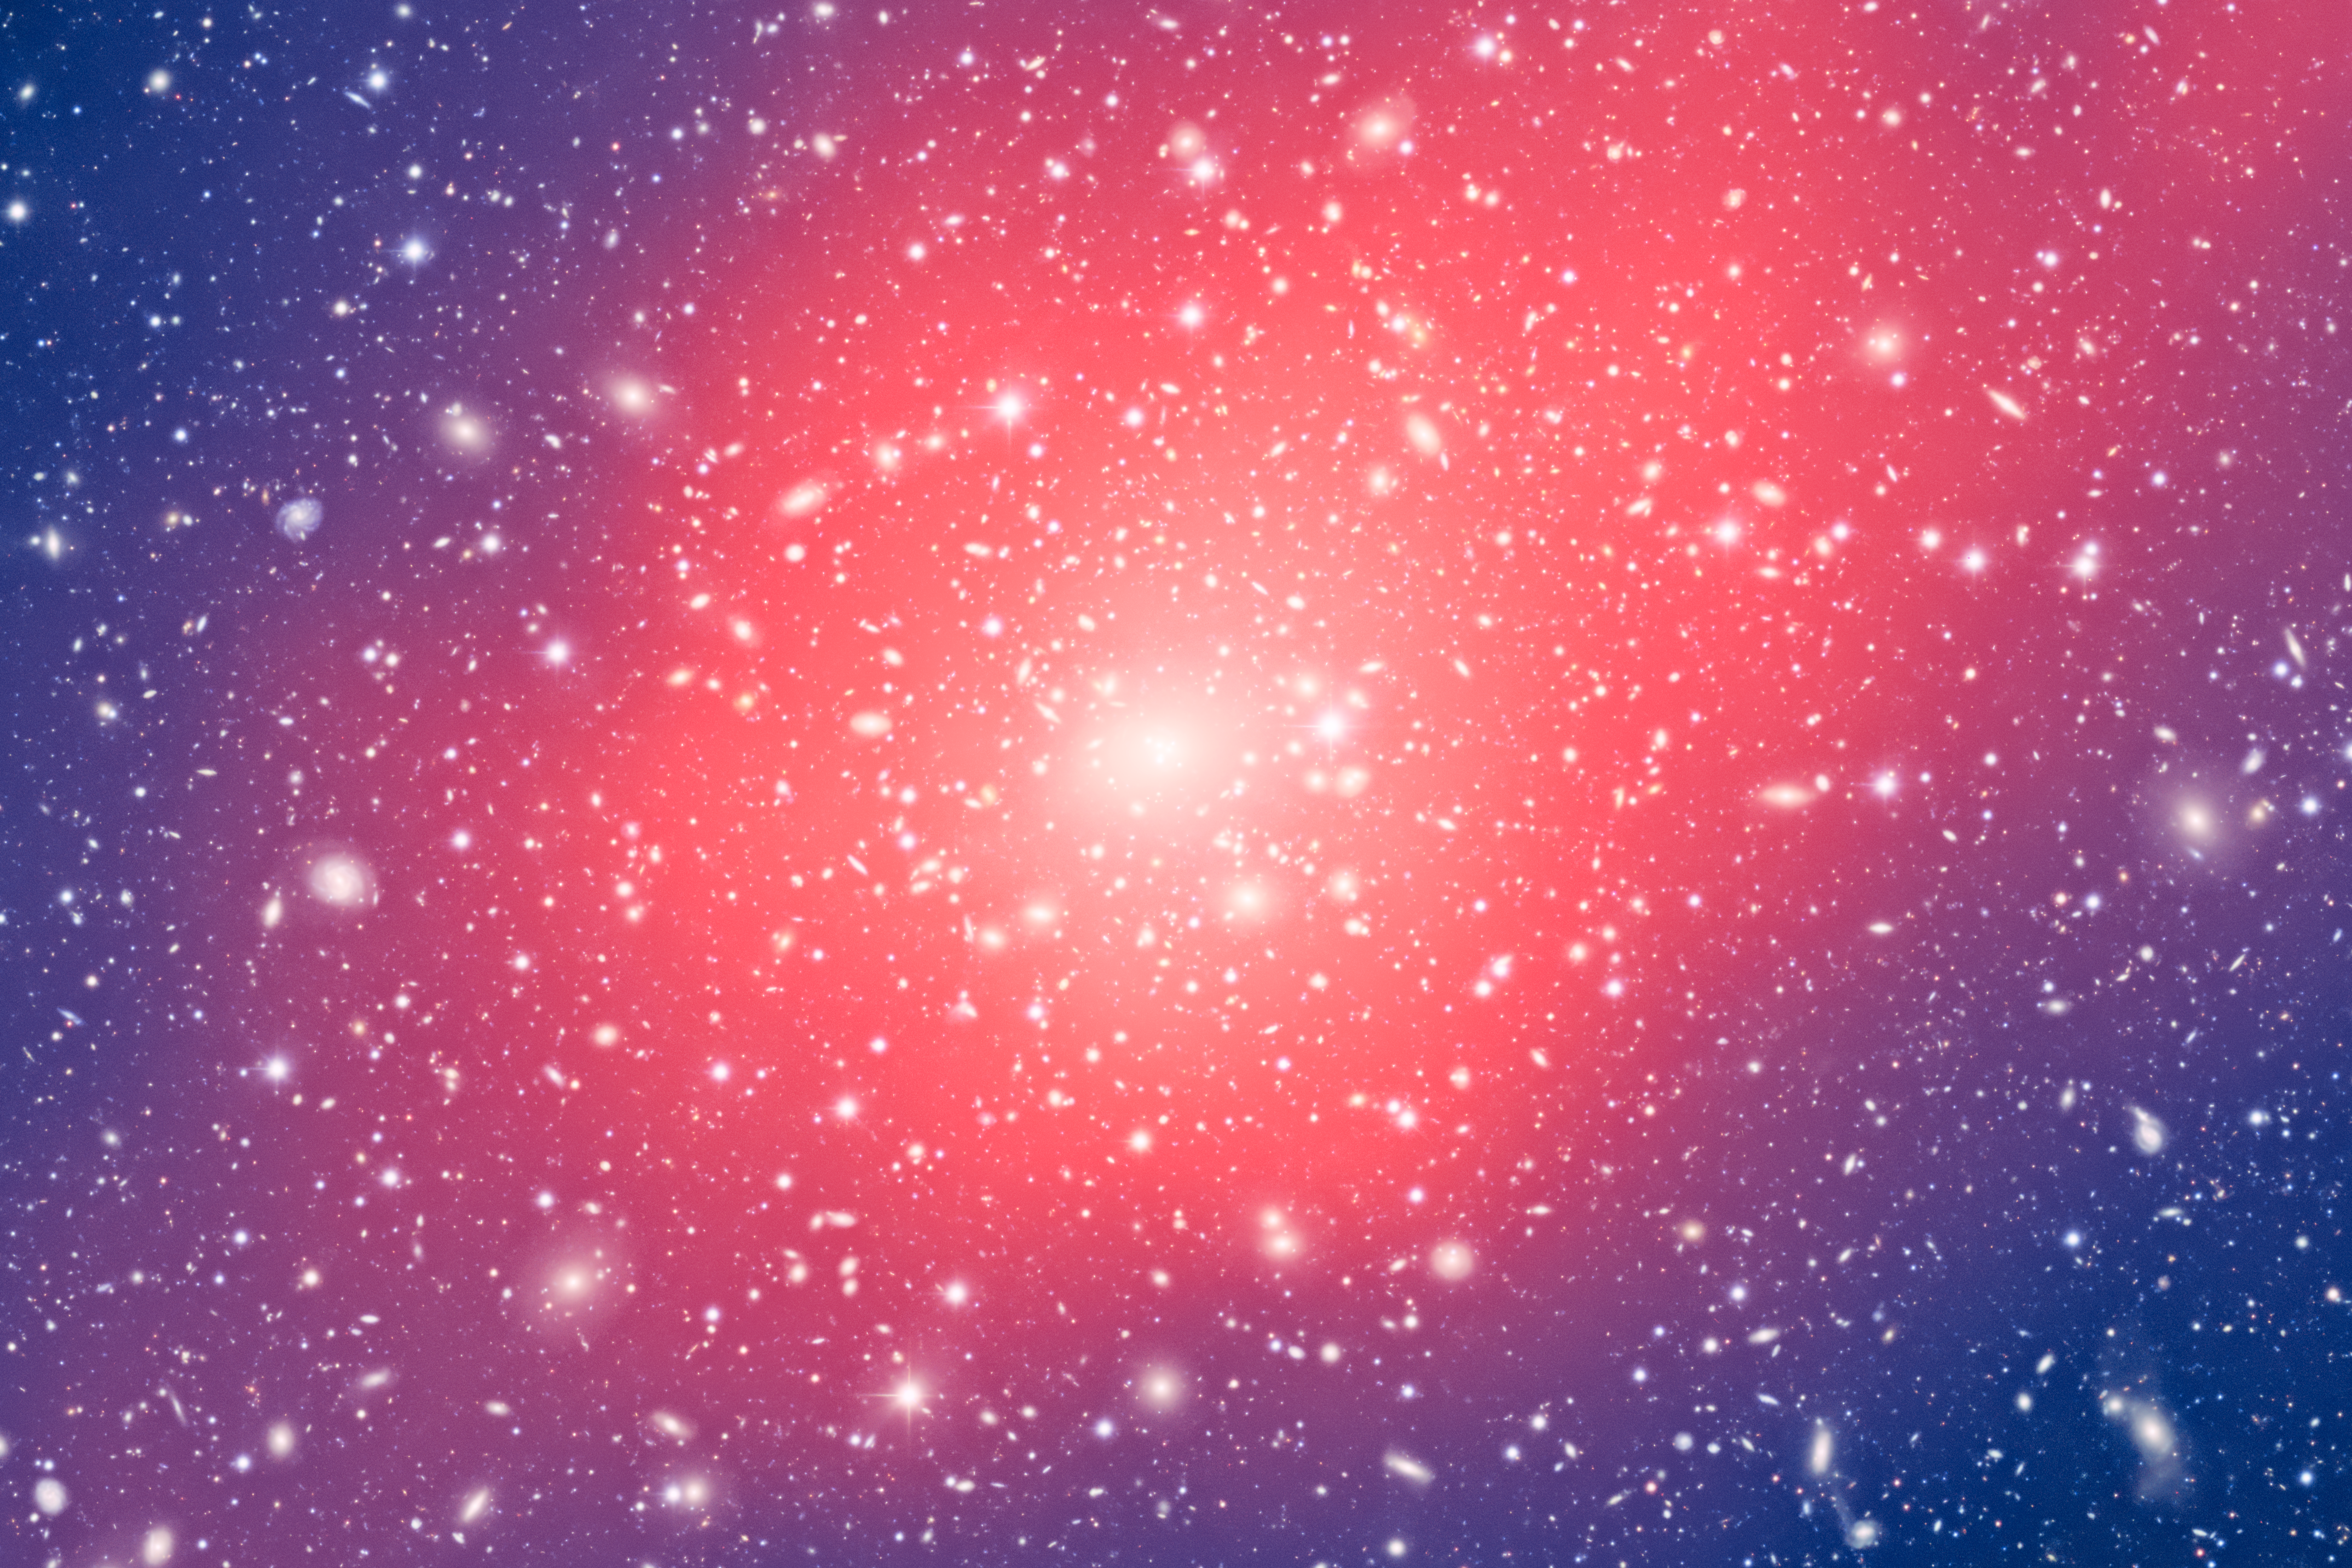

Excerpt of main image with lensing map

Galaxy clusters are massive conglomerations of hundreds or even thousands of galaxies, bound together by their mutual gravitational attraction.

Credit: CTIO/NOIRLab/NSF/AURA